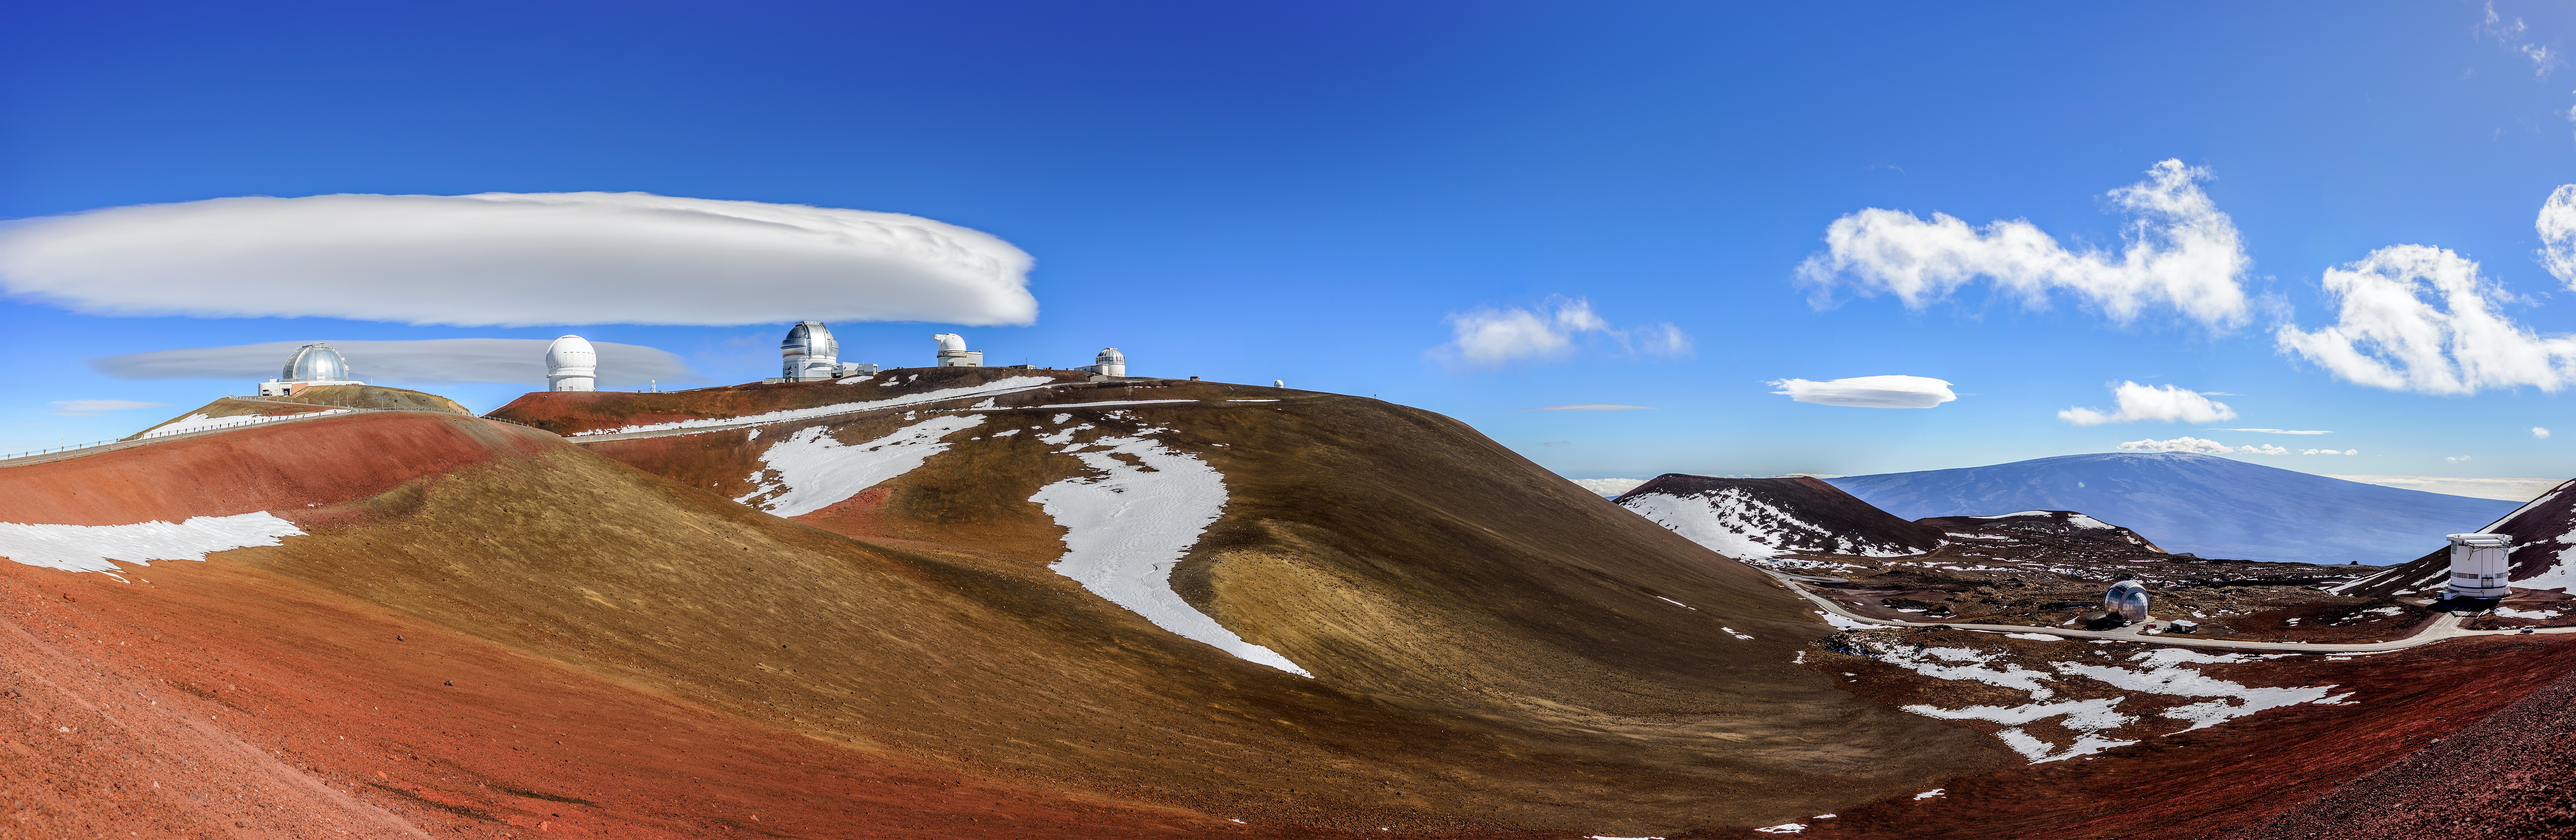

Not a Flying Saucer

This Image of the Week shows hulking, smooth, white structures in the sky behind Gemini North, one half of Gemini Observatory, operated by NSF NOIRLab, which sits on Maunakea, Hawai‘i. If at first glance you thought the white shapes on the left looked like a flying saucer, then you are not alone. The white oval structures are in fact beautiful examples of lenticular clouds. These clouds most often form over large objects on Earth’s surface, such as the dormant volcano Maunakea, and at high altitudes. Combined with their smooth, saucer-like shape and defined “edge”, lenticular clouds are sometimes mistaken for UFOs.

Credit: International Gemini Observatory/NOIRLab/NSF/AURA/J. Chu